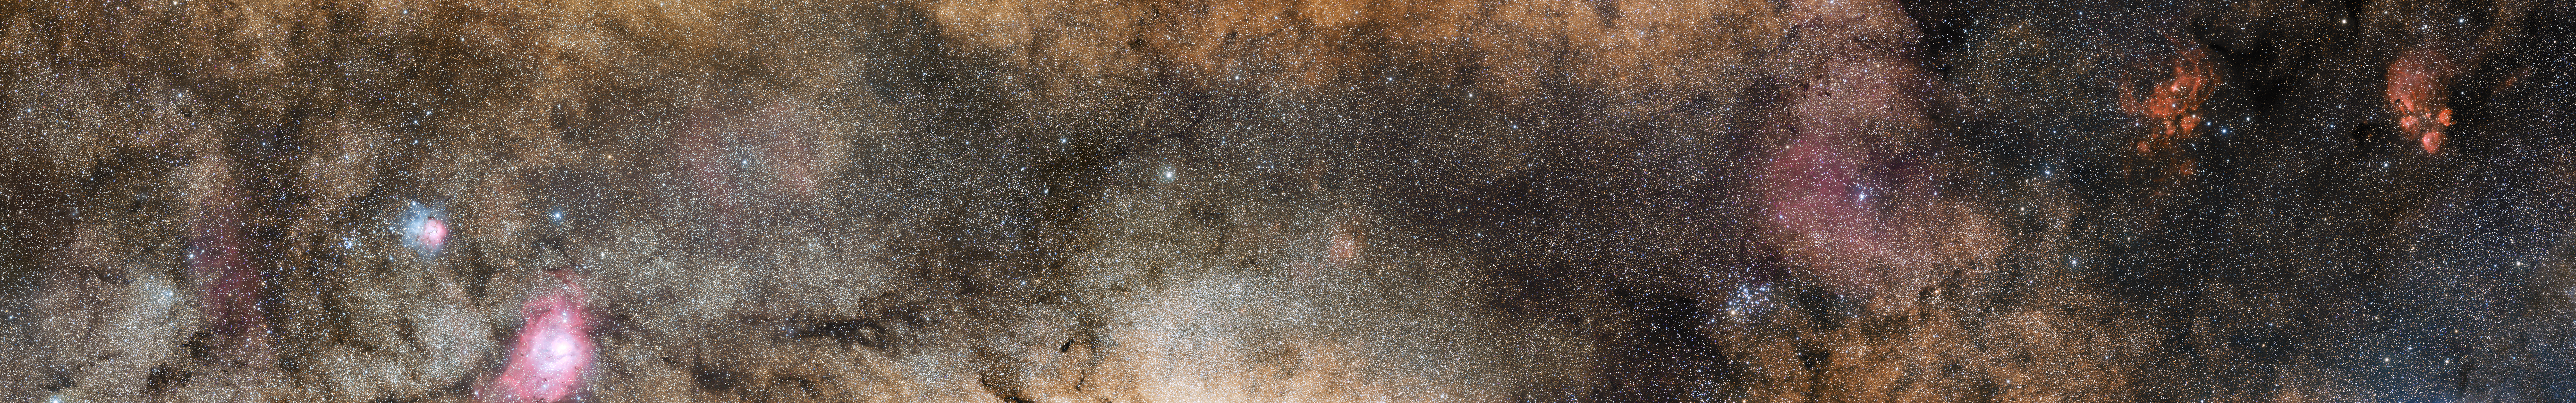

Comparison of the central part of the Milky Way at different wavelengths

This picture shows the more familiar view in visible light, where most of the more distant structures are hidden from view.

This is part of an image comparison.

Credit: ESO/ATLASGAL consortium/NASA/GLIMPSE consortium/VVV Survey/ESA/Planck/D. Minniti/S. Guisard Acknowledgement: Ignacio Toledo, Martin Kornmesser